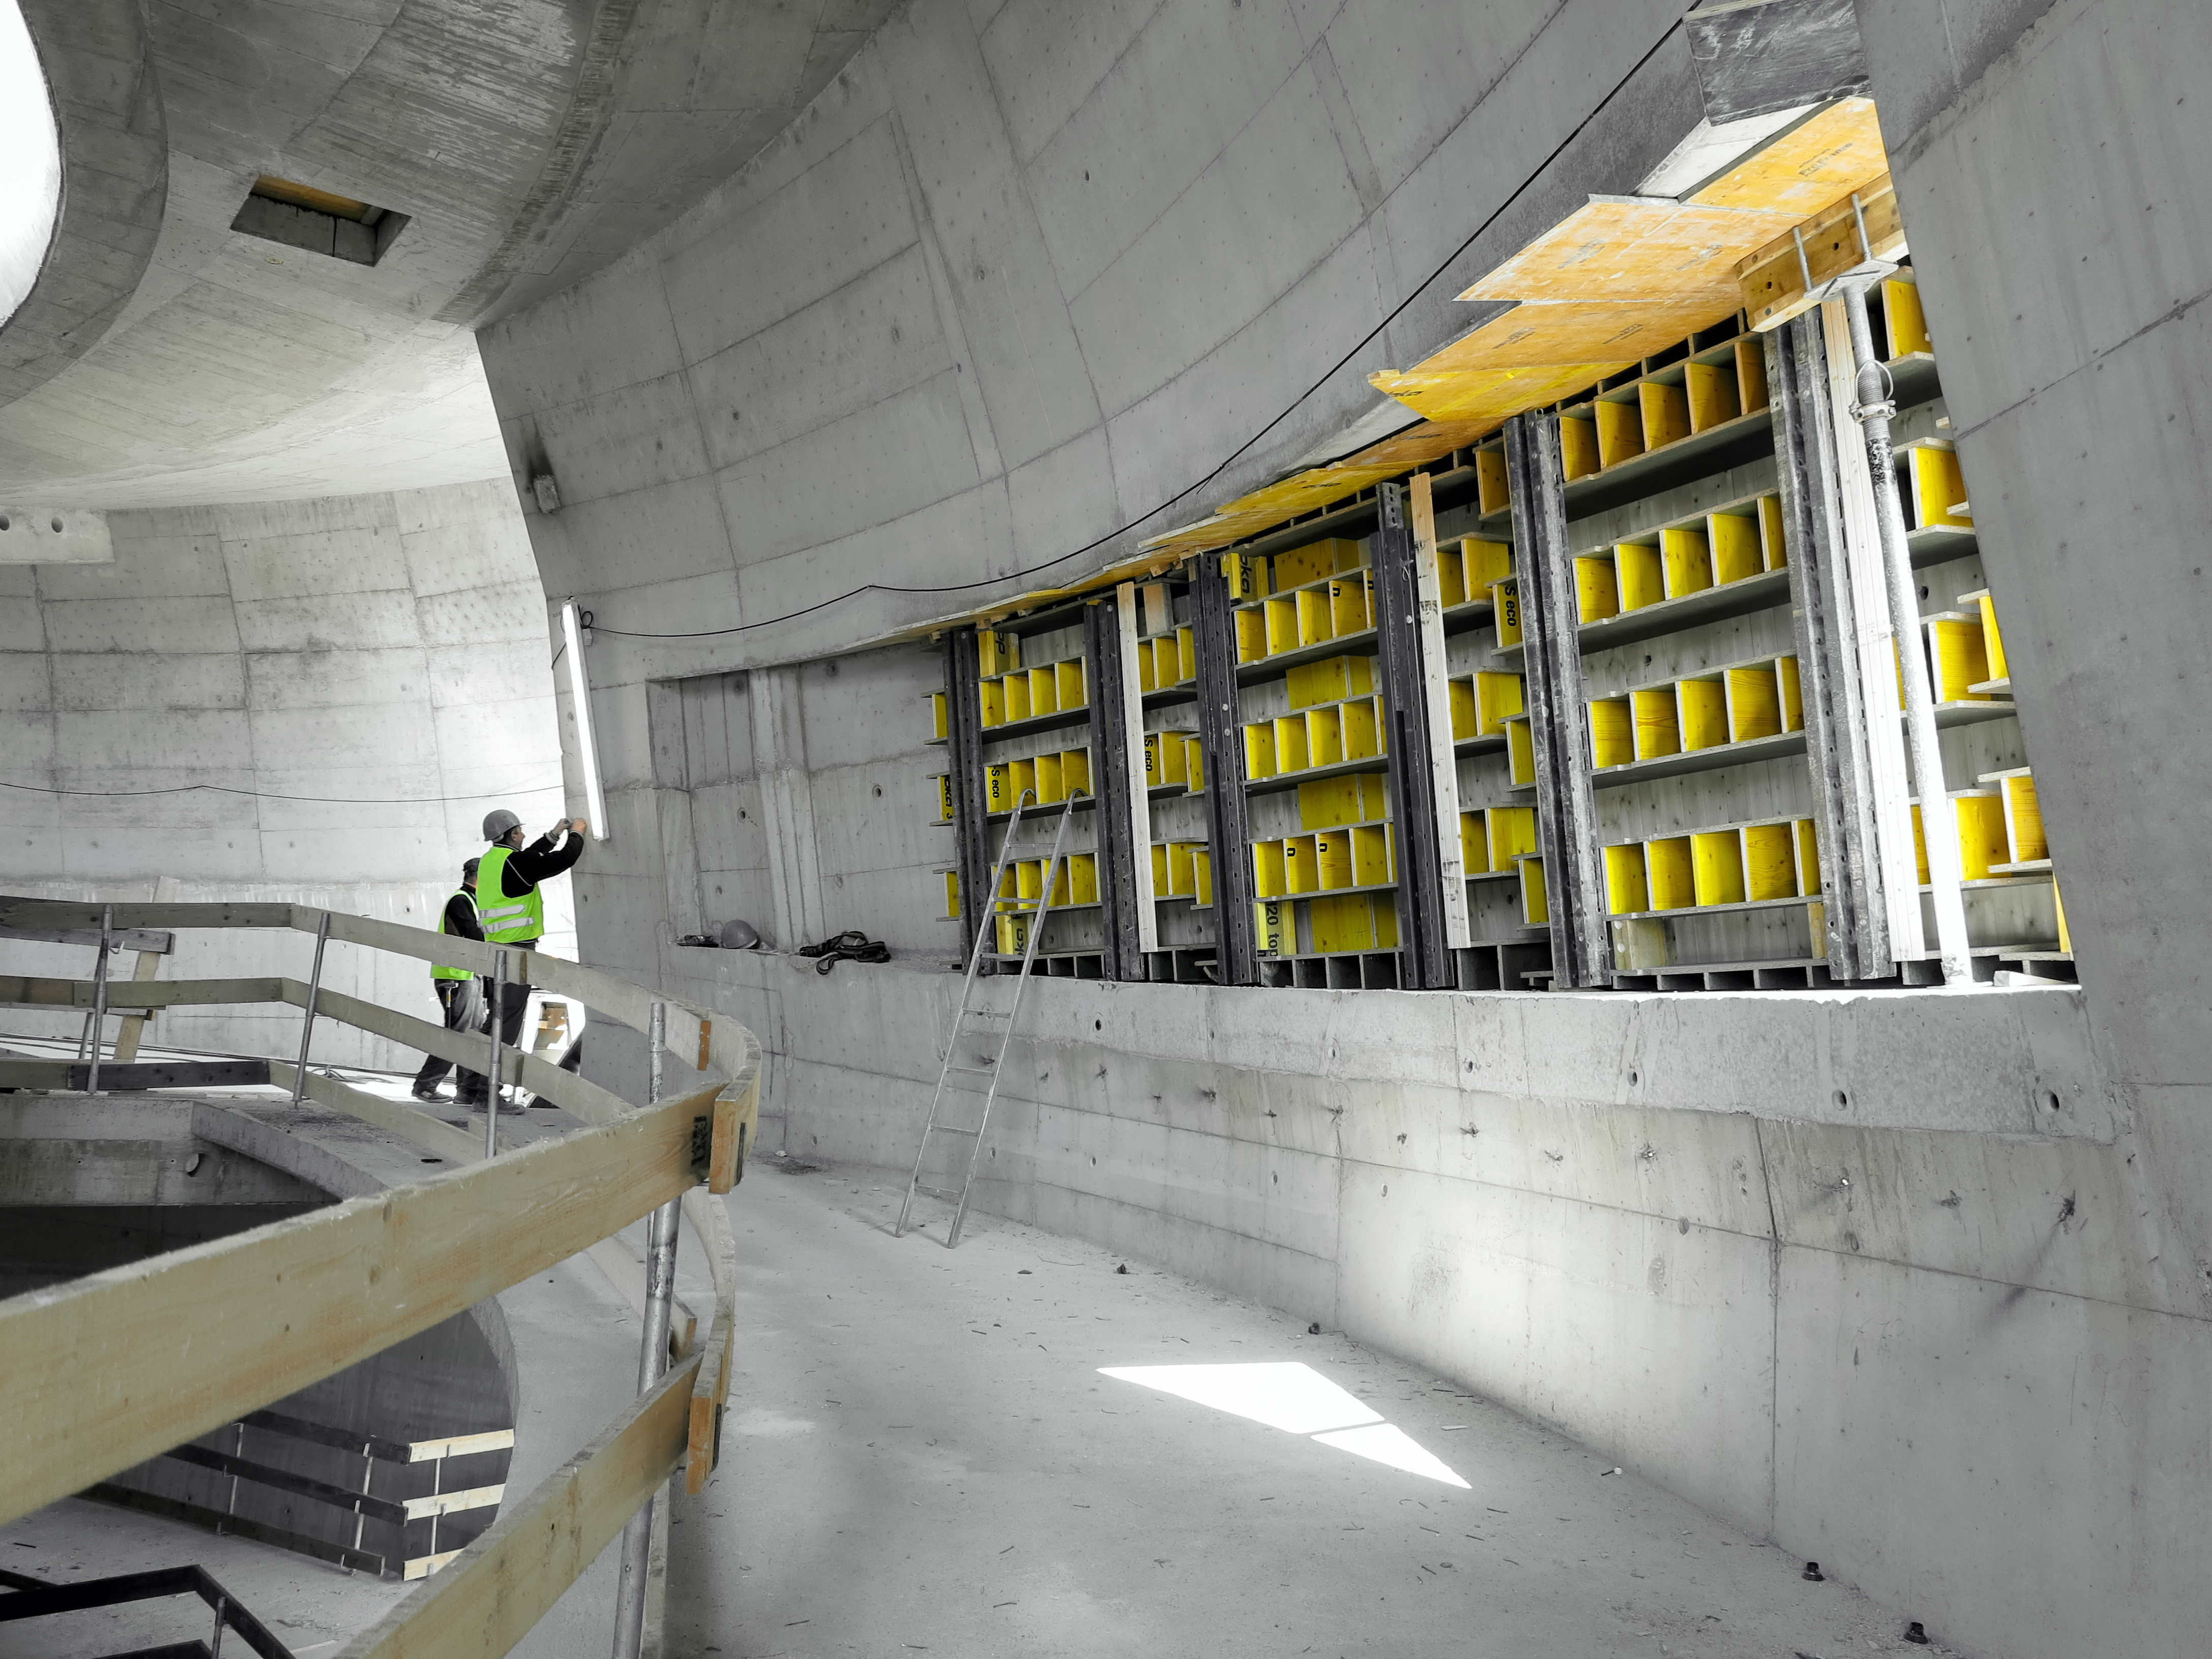

A work in progress

Photo taken during the construction of the ESO Supernova Planetarium & Visitor Centre.

Credit: ESO